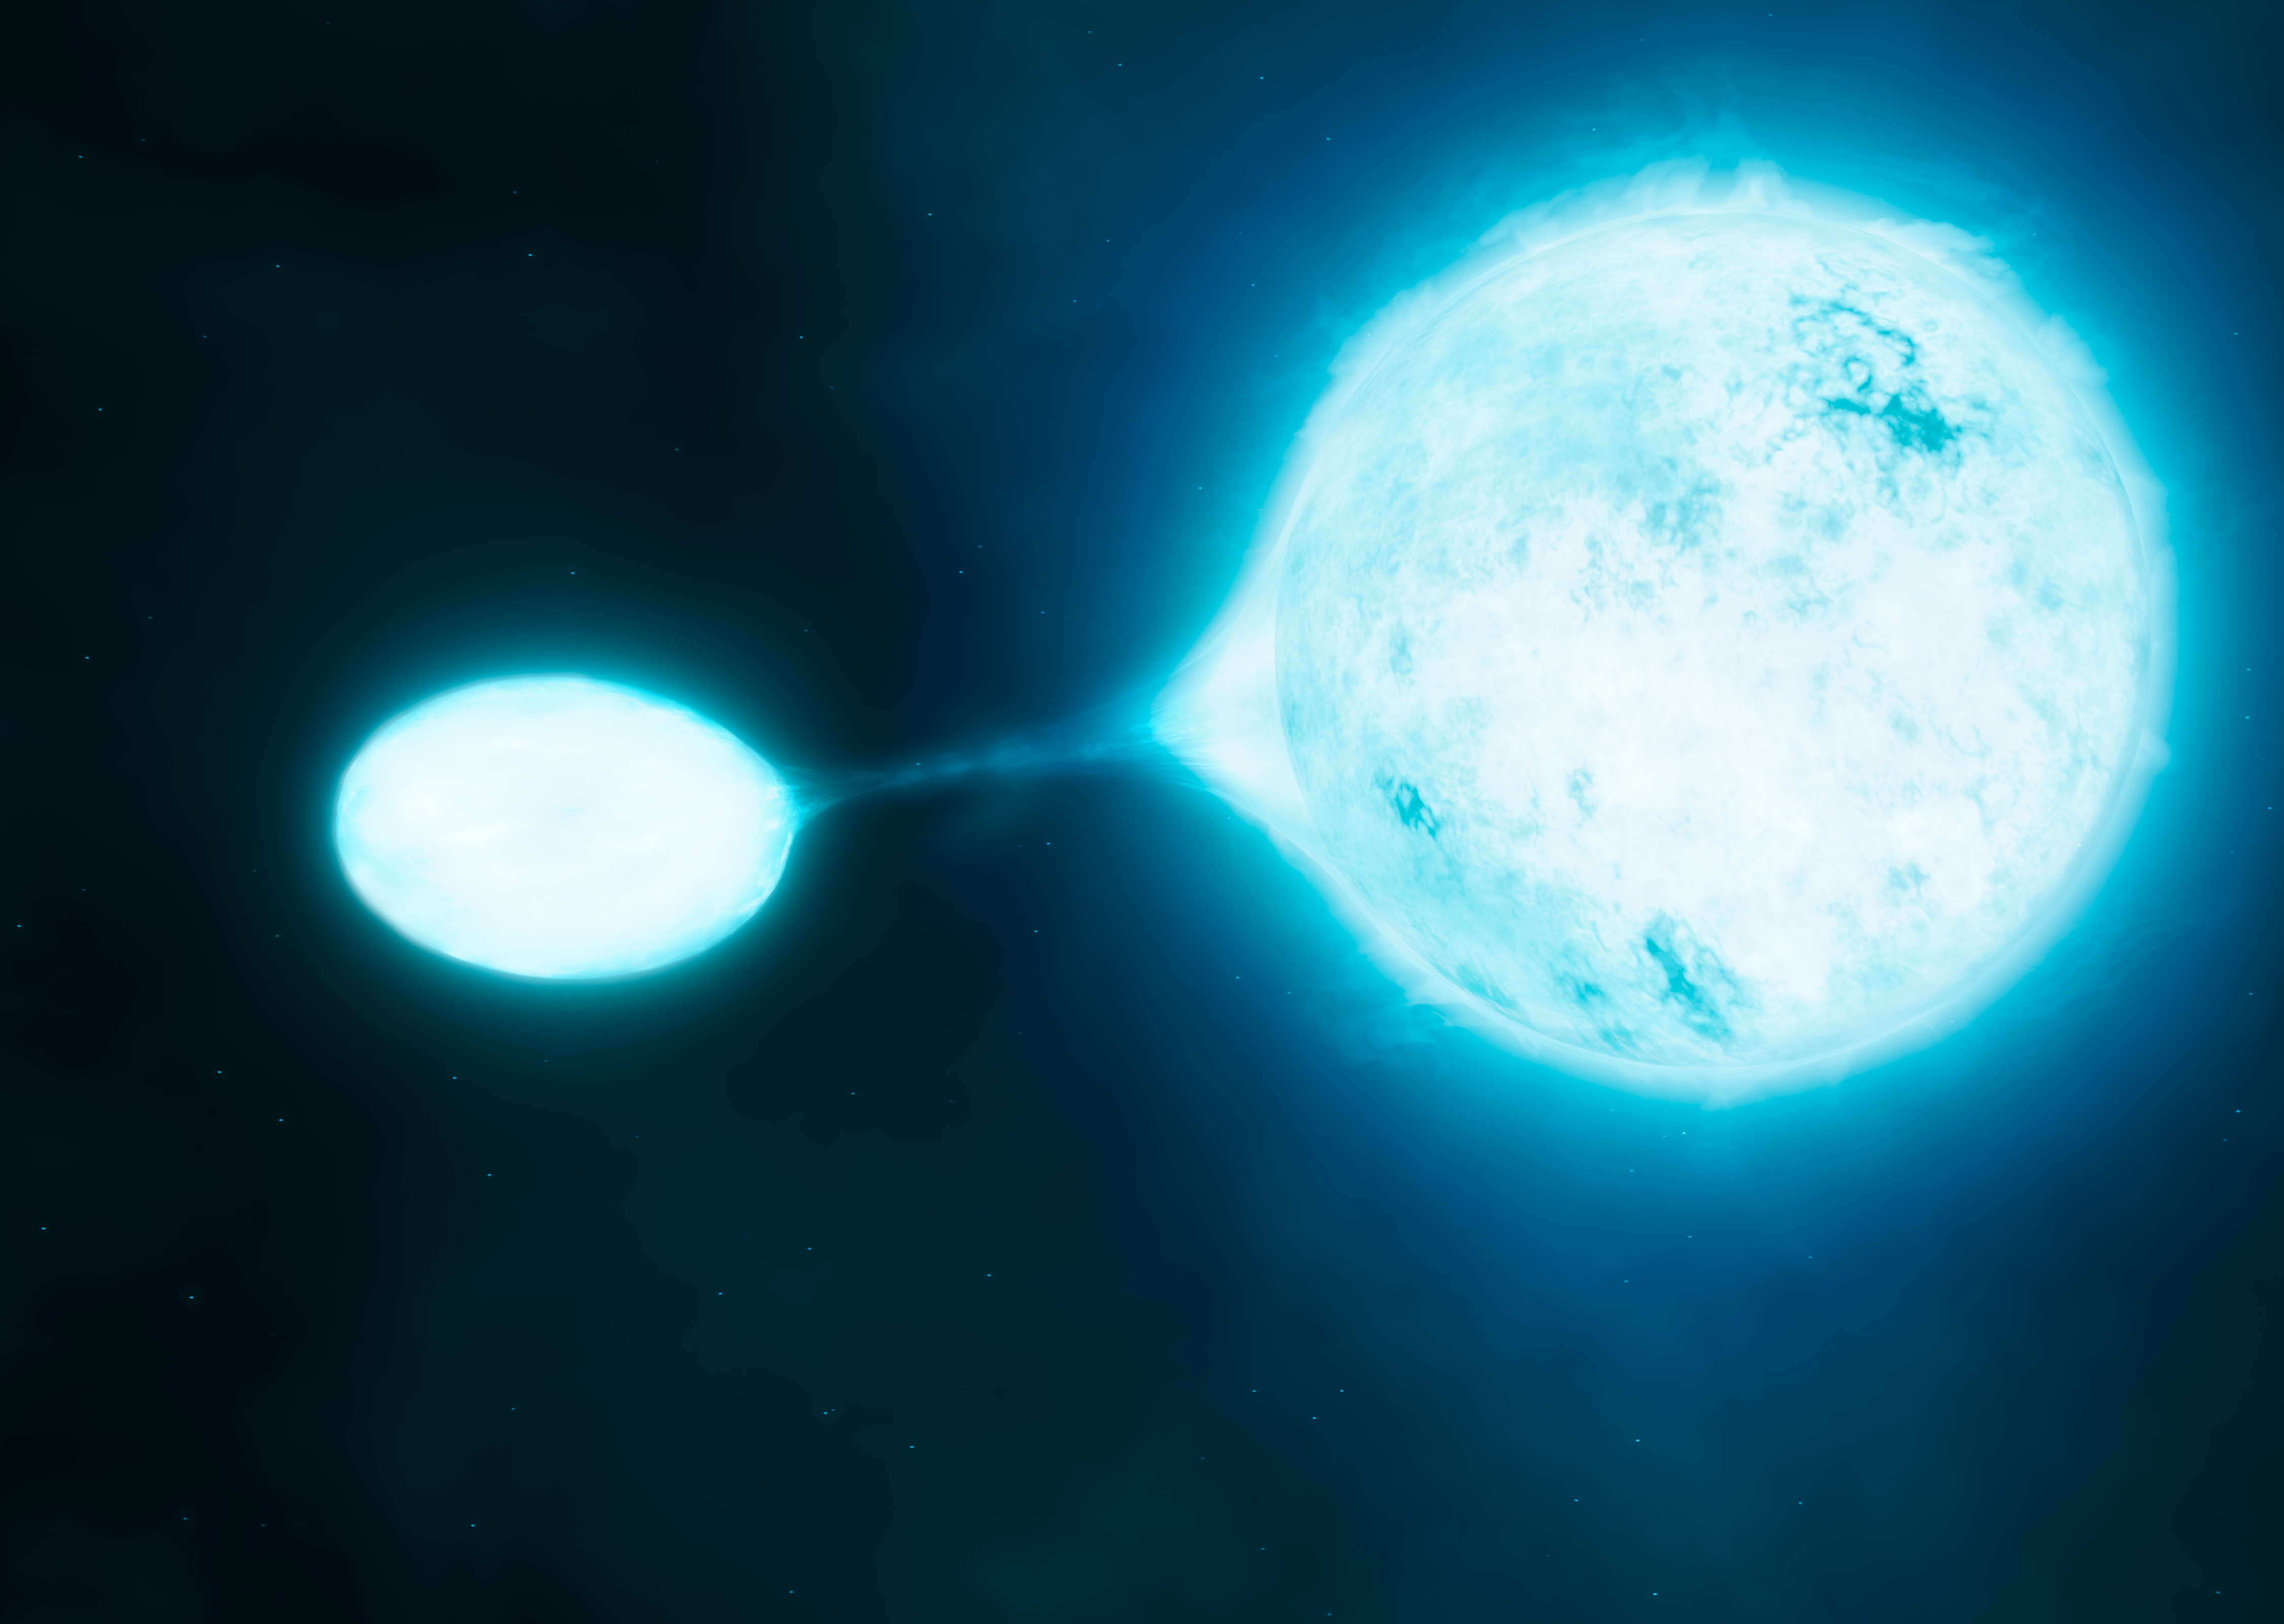

Artist’s impression of a vampire star and its victim

New research using data from ESO’s Very Large Telescope has revealed that the hottest and brightest stars, which are known as O stars, are often found in close pairs. Many of such binaries transfer mass from one star to another, a kind of stellar vampirism depicted in this artist’s impression.

Credit: ESO/M. Kornmesser/S.E. de Mink